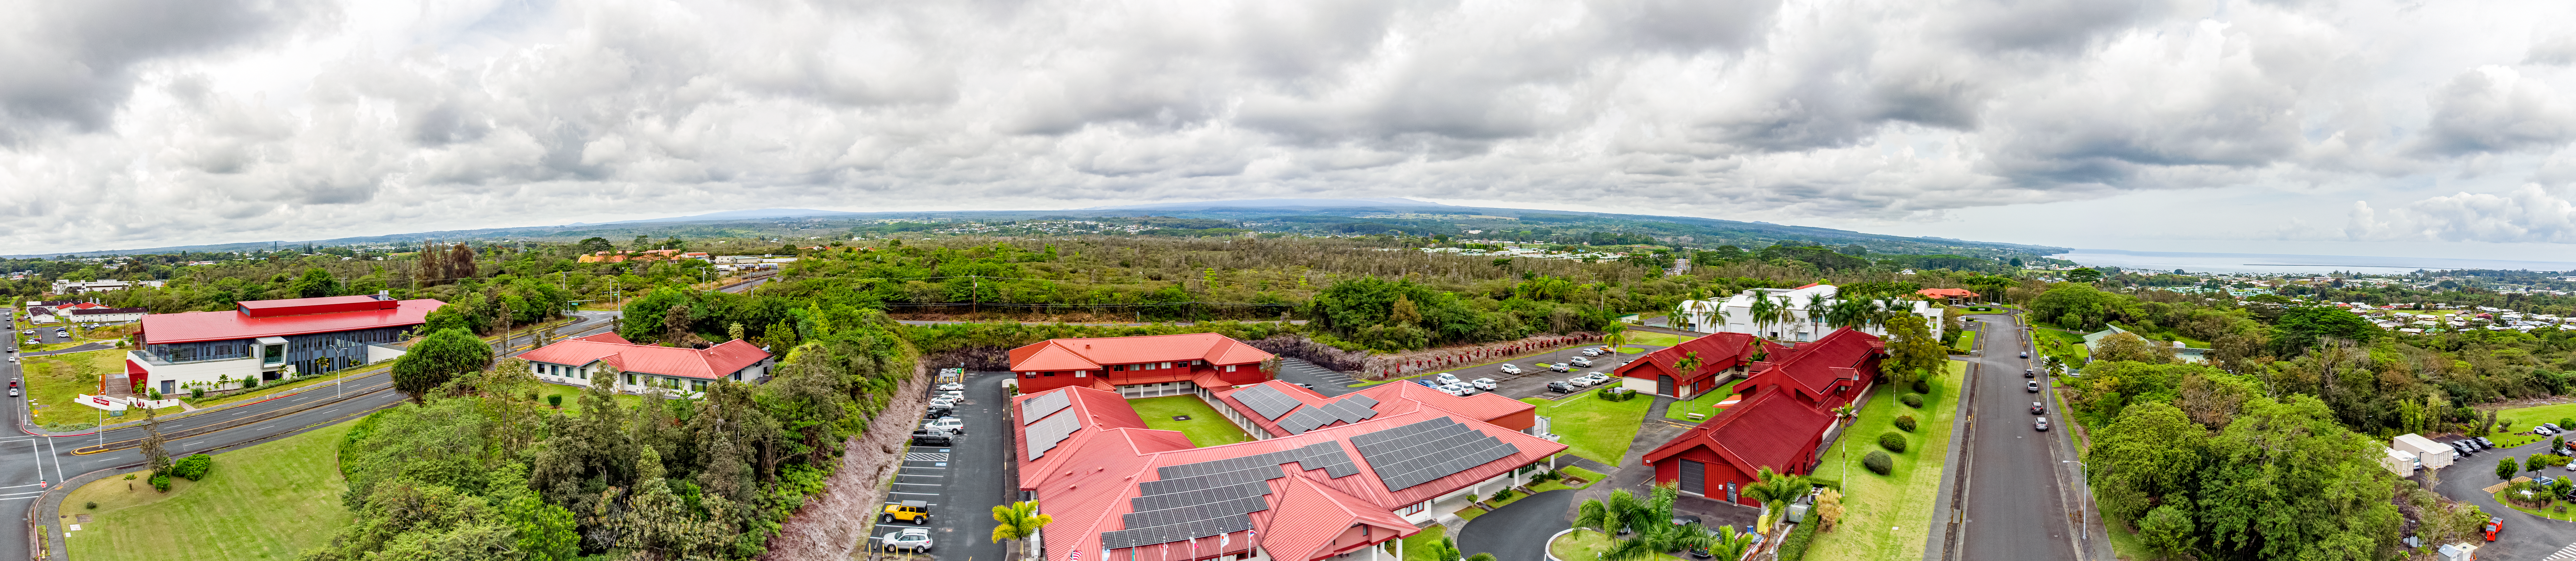

Gemini North Hilo Base Facility

Aerial drone image of the Gemini North Hilo Base Facility in Hawaiʻi.

Credit: International Gemini Observatory/NOIRLab/NSF/AURA